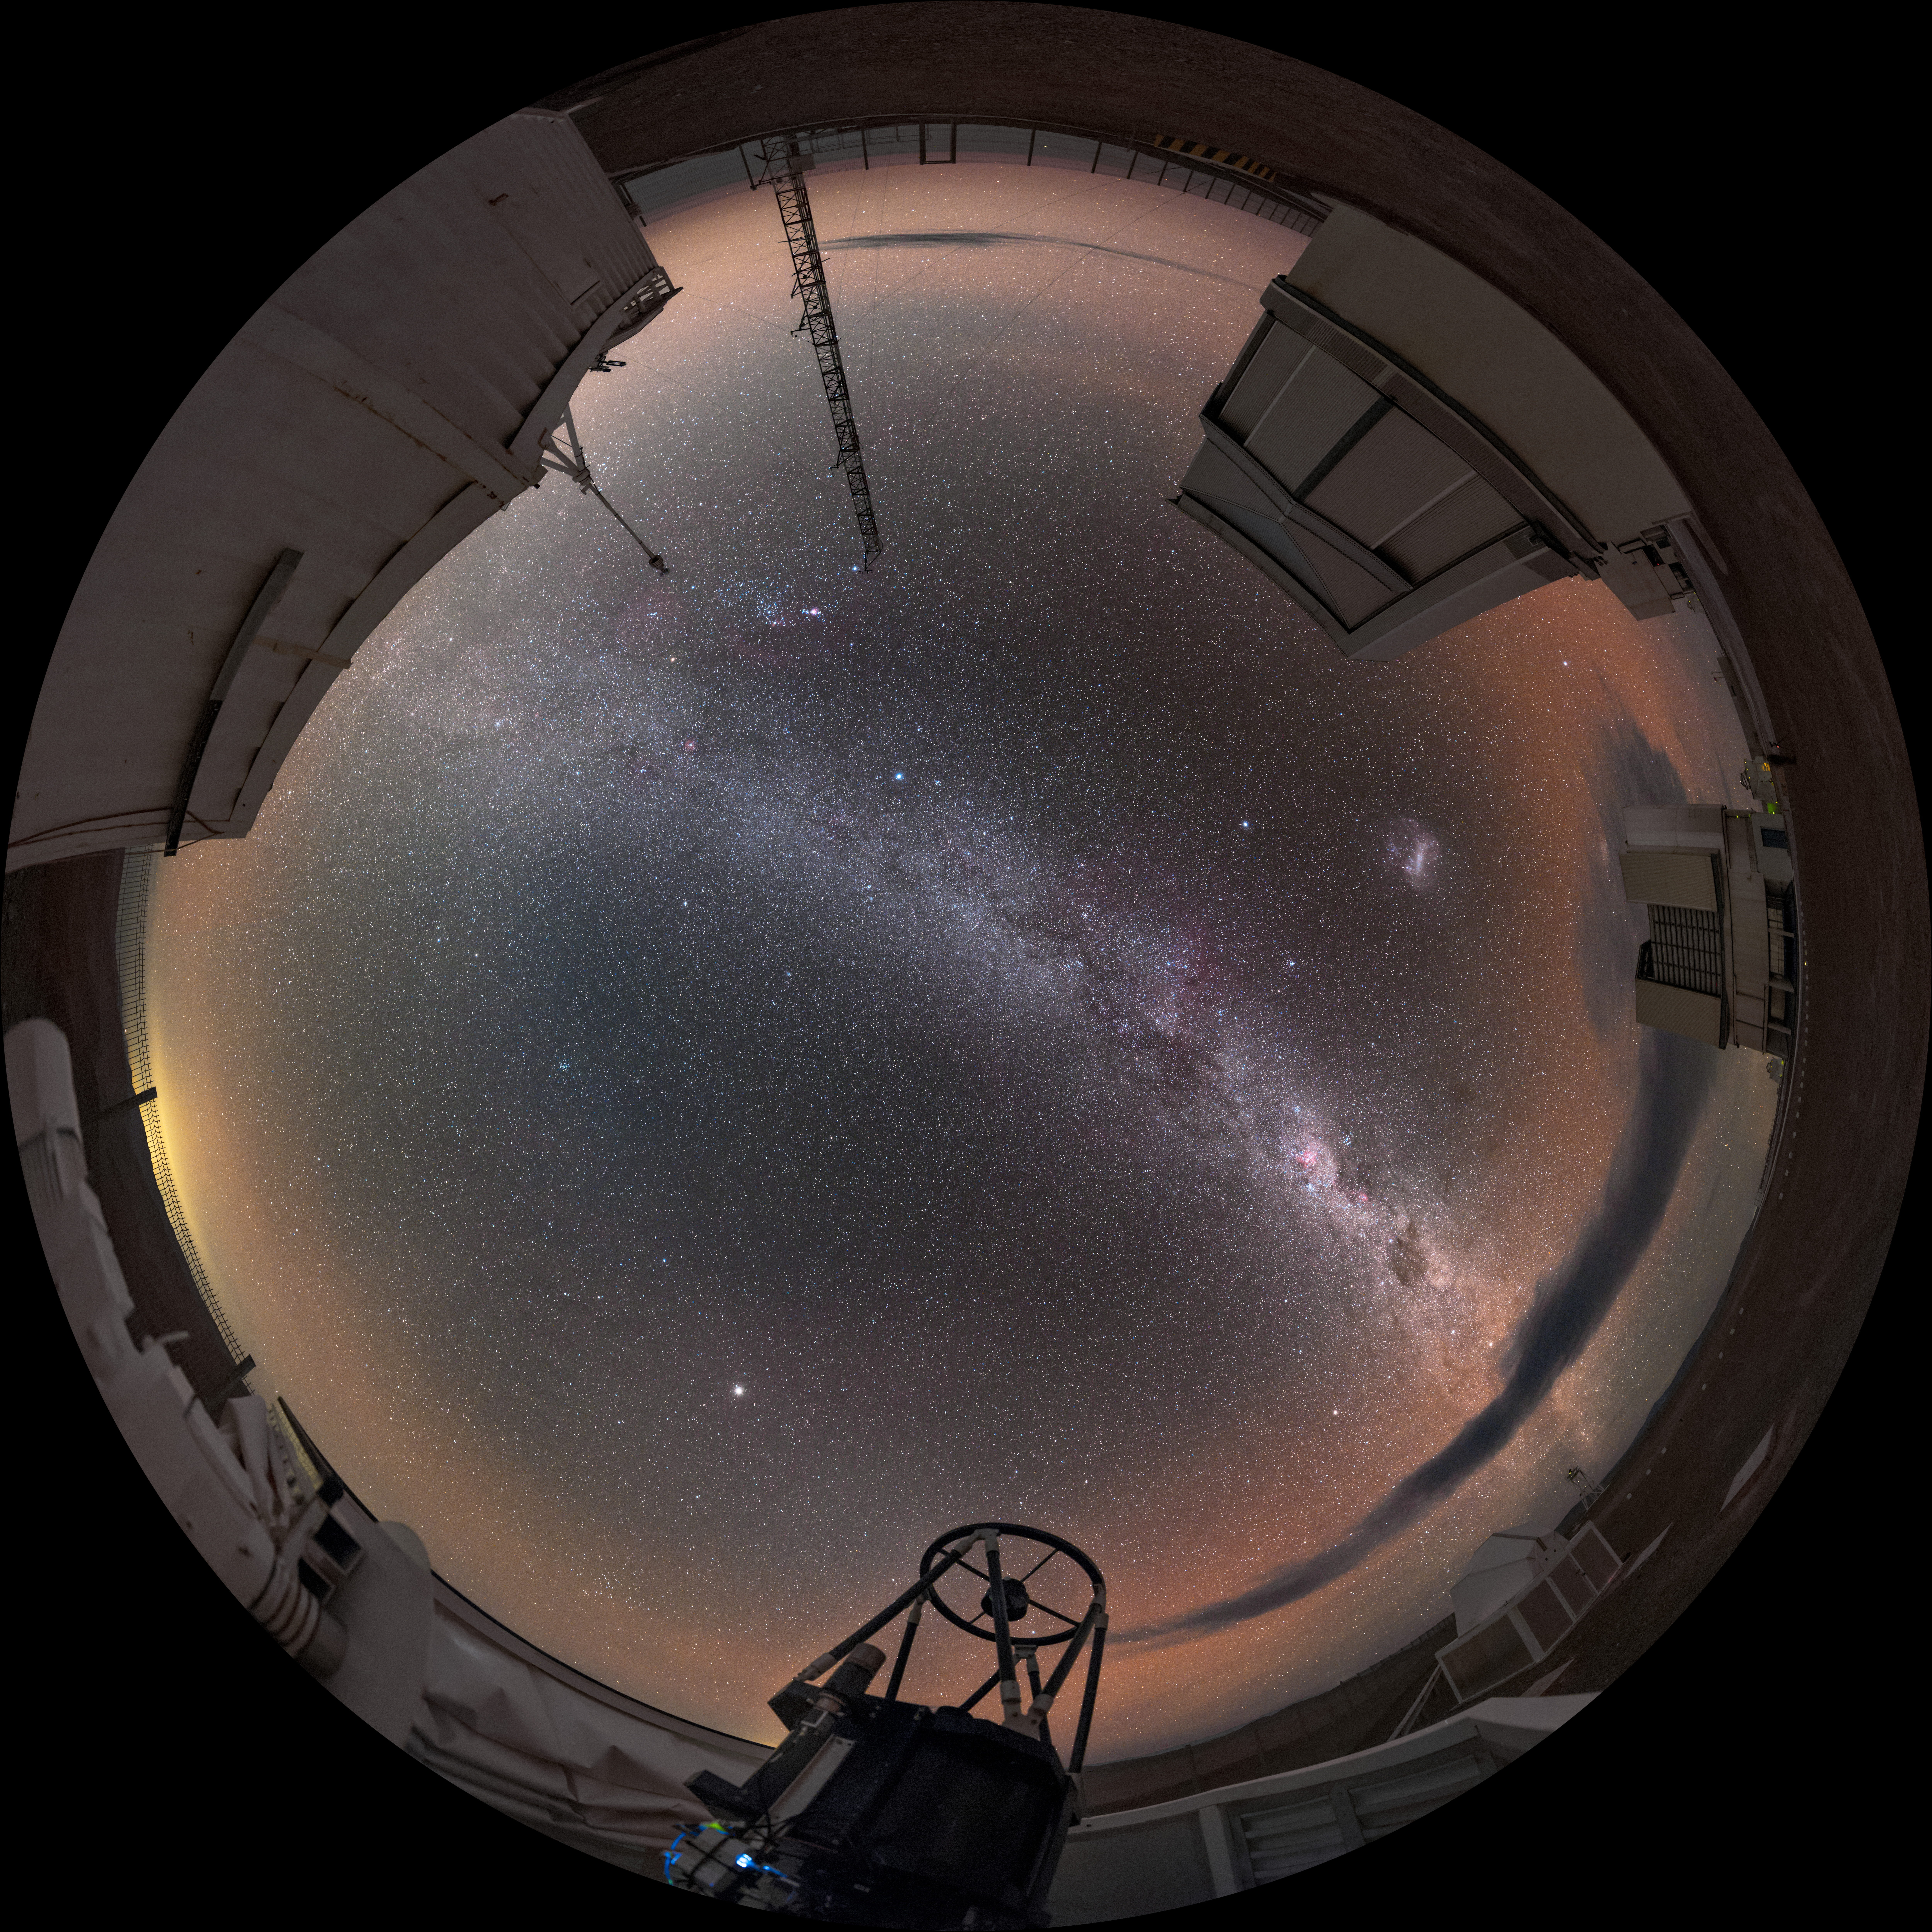

Auxiliary perspective

Two of the 8.2m Unit Telescopes (UTs) can be seen around the outside of this fisheye projection of the Paranal Observatory in Chile. The photo is taken from the perspective of one of the smaller 1.8m diameter Auxiliary Telescopes (ATs), which is open and observing. These smaller telescopes are movable, and can work every night as an interferometer, allowing astronomers to see details up to 25 times finer than with the individual telescopes.

Credit: ESO/B. Tafreshi